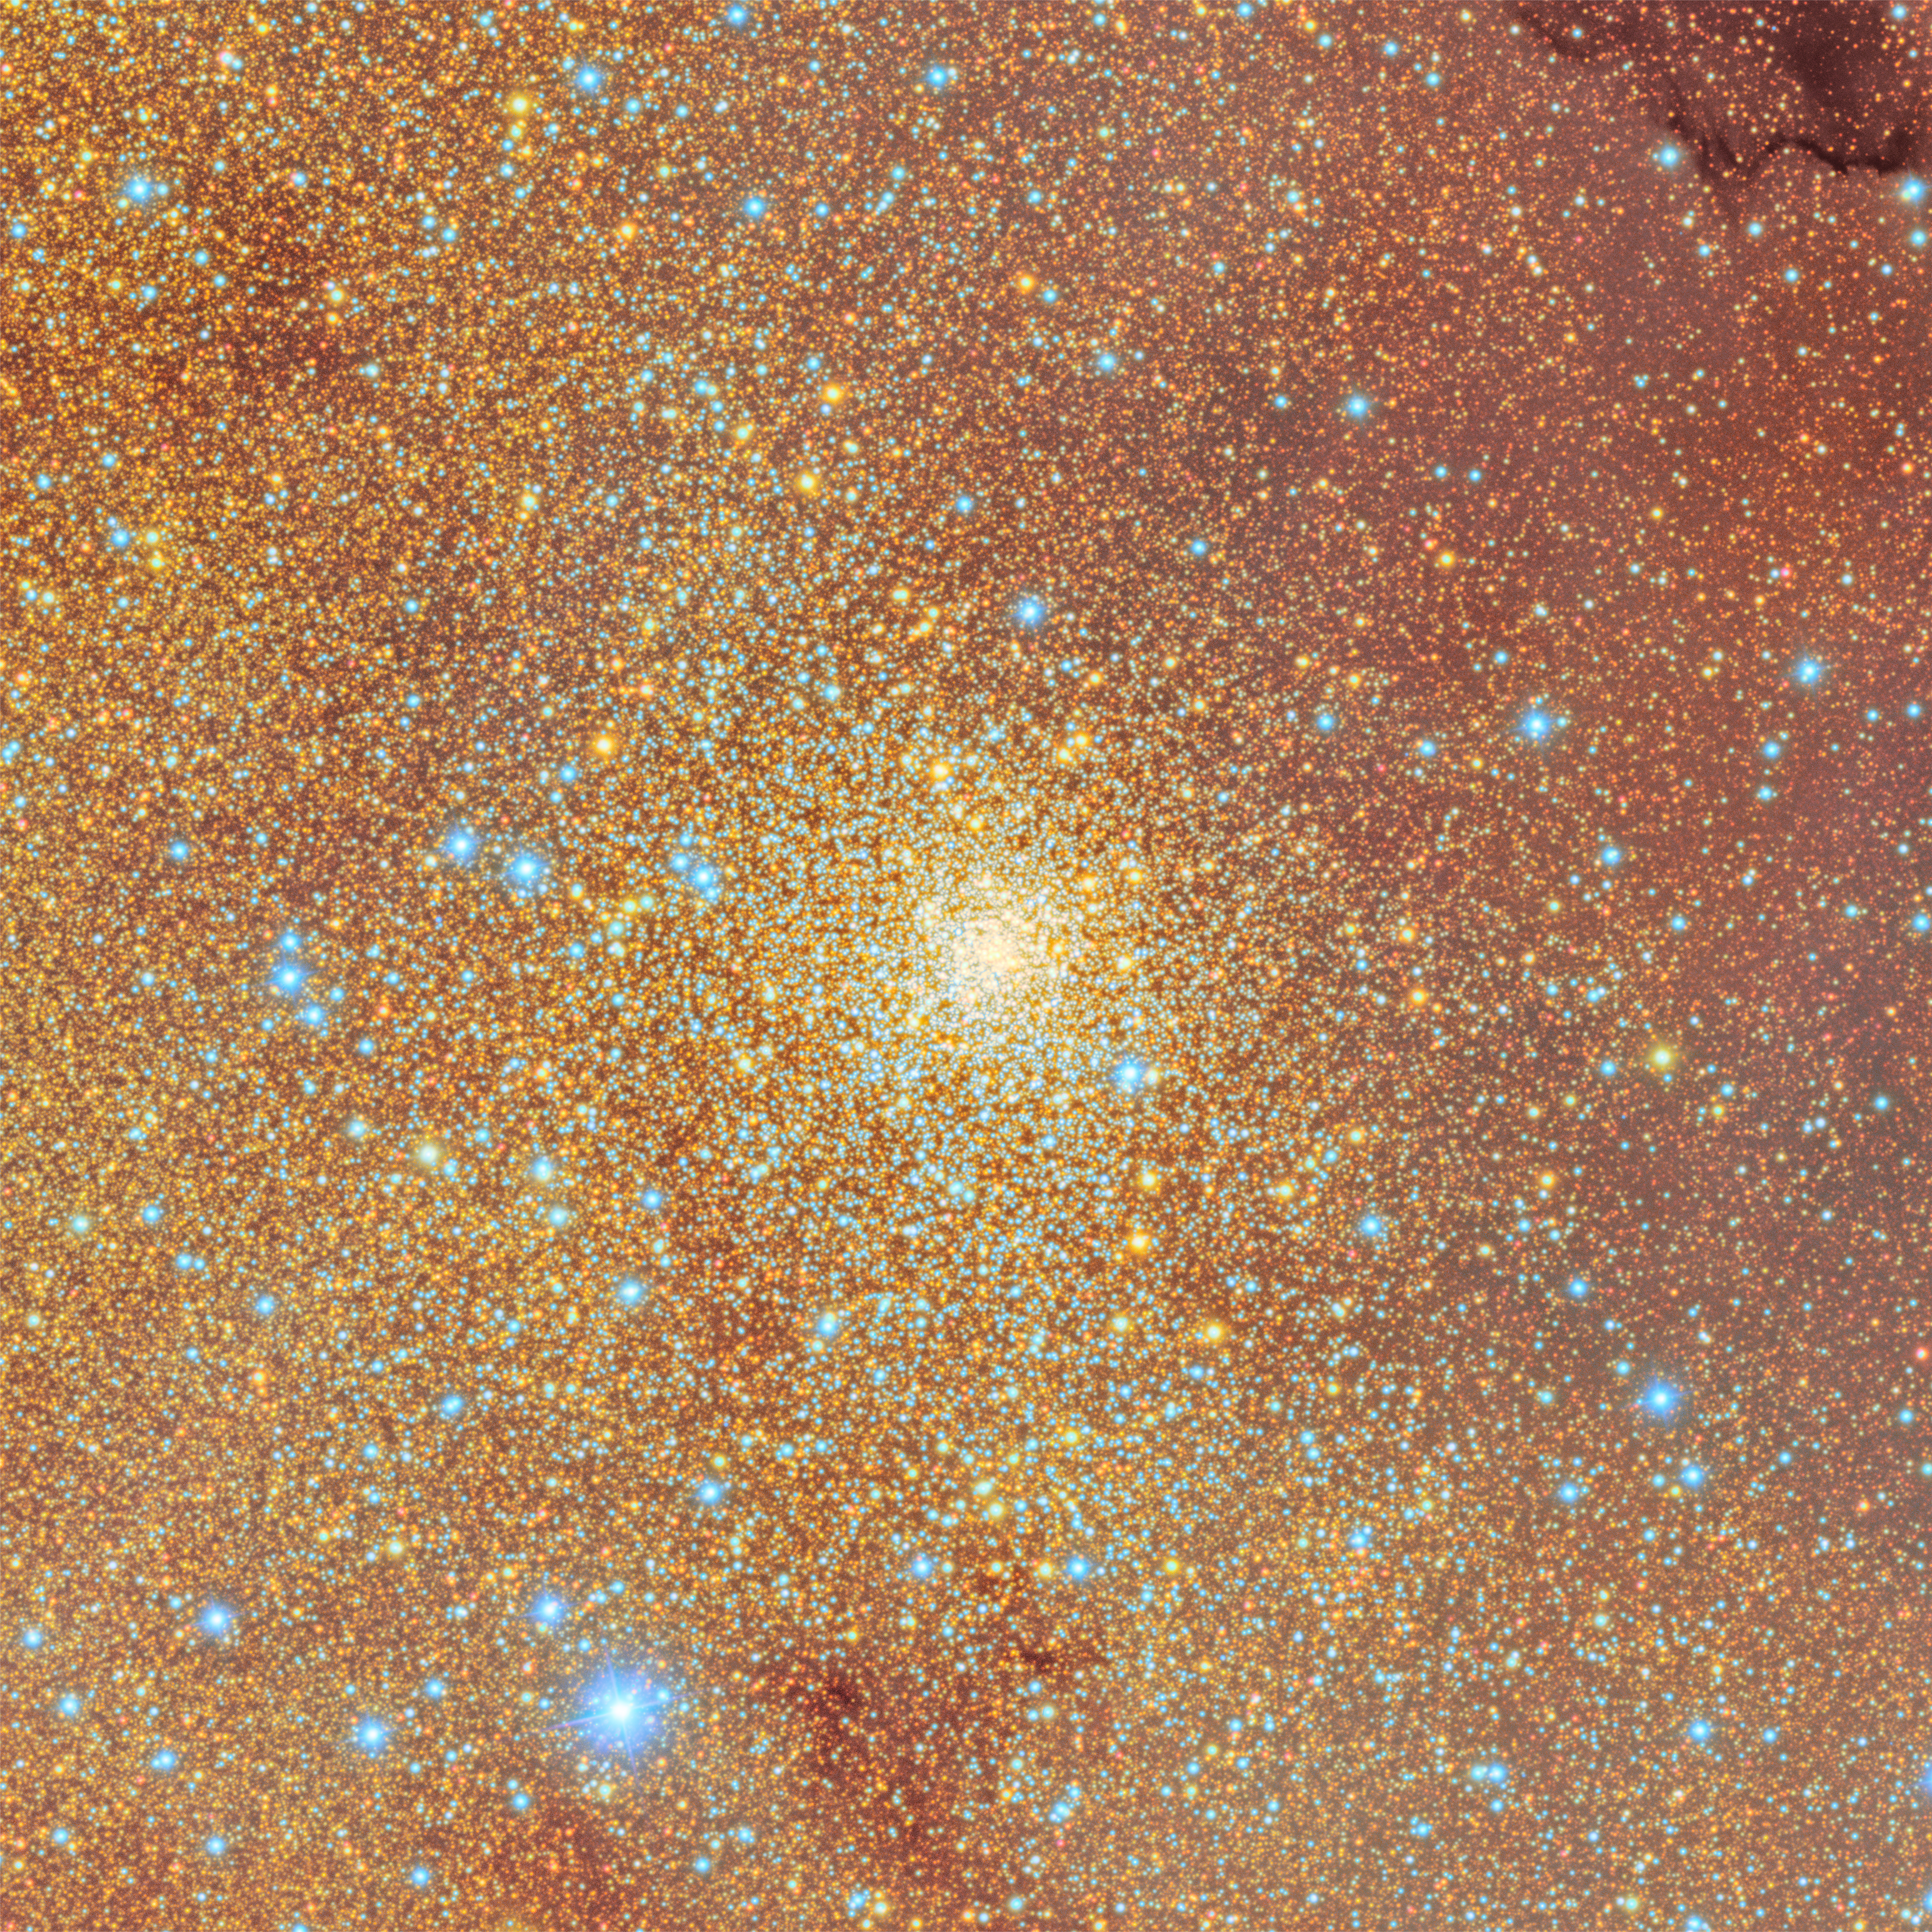

Trifid and Lagoon Nebulae Excerpt: NGC 6544

Globular cluster NGC 6544 as imaged by NSF–DOE Vera C. Rubin Observatory. This tightly packed globular cluster is home to tens of thousands of stars.

Credit: RubinObs/NOIRLab/SLAC/NSF/DOE/AURA